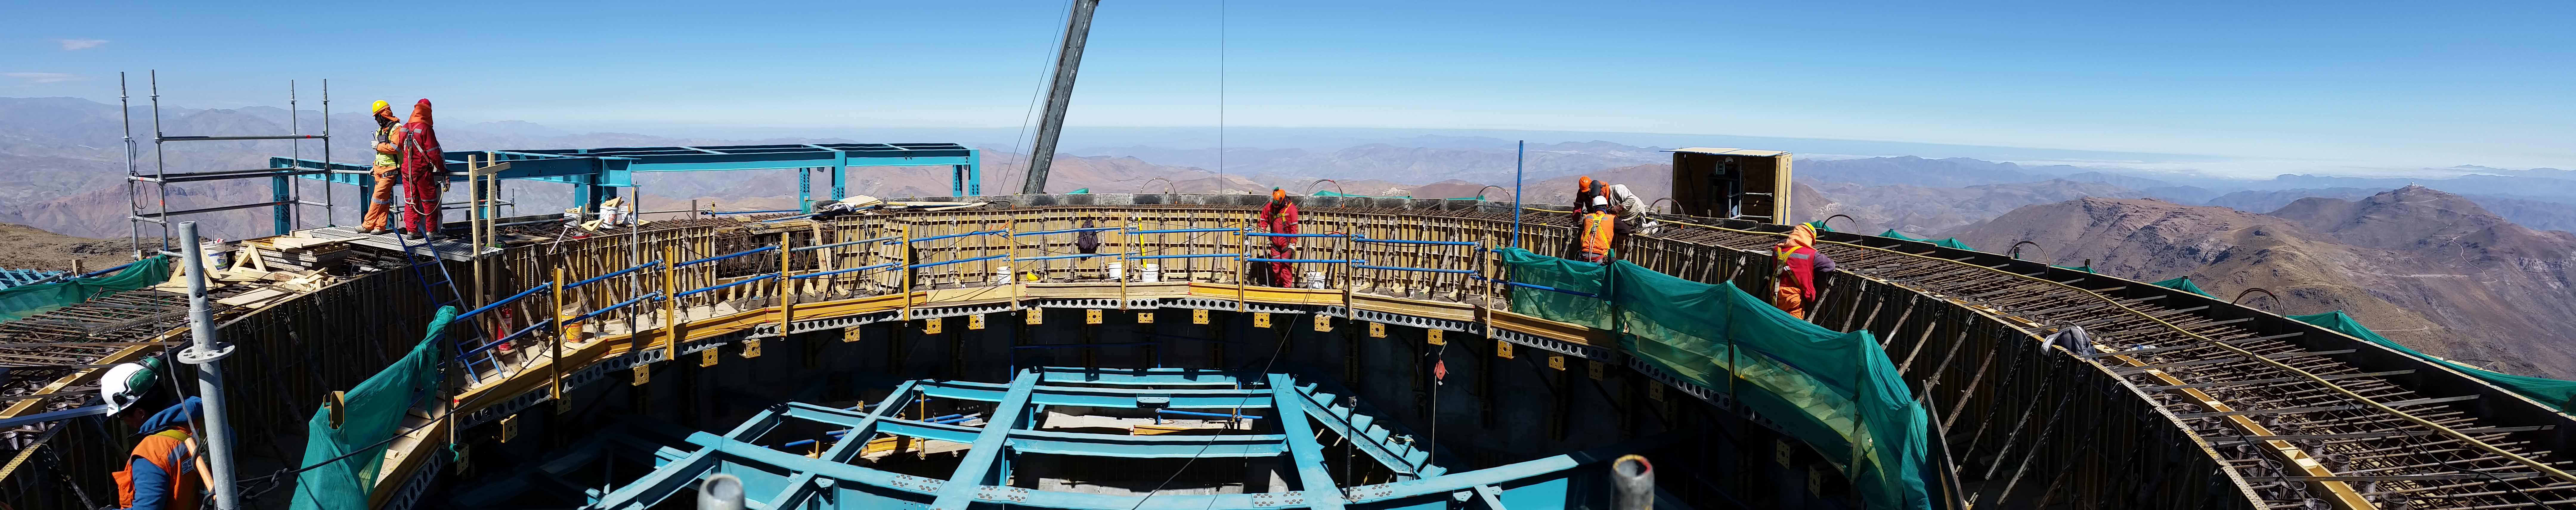

Working on the top of the pier (panorama)

Working on the top of the pier. All of the components (400 mesh cones, alignment plates, oil drains, etc) are in place. The final adjustment is still to come.

Credit: Rubin Observatory/NSF/AURA